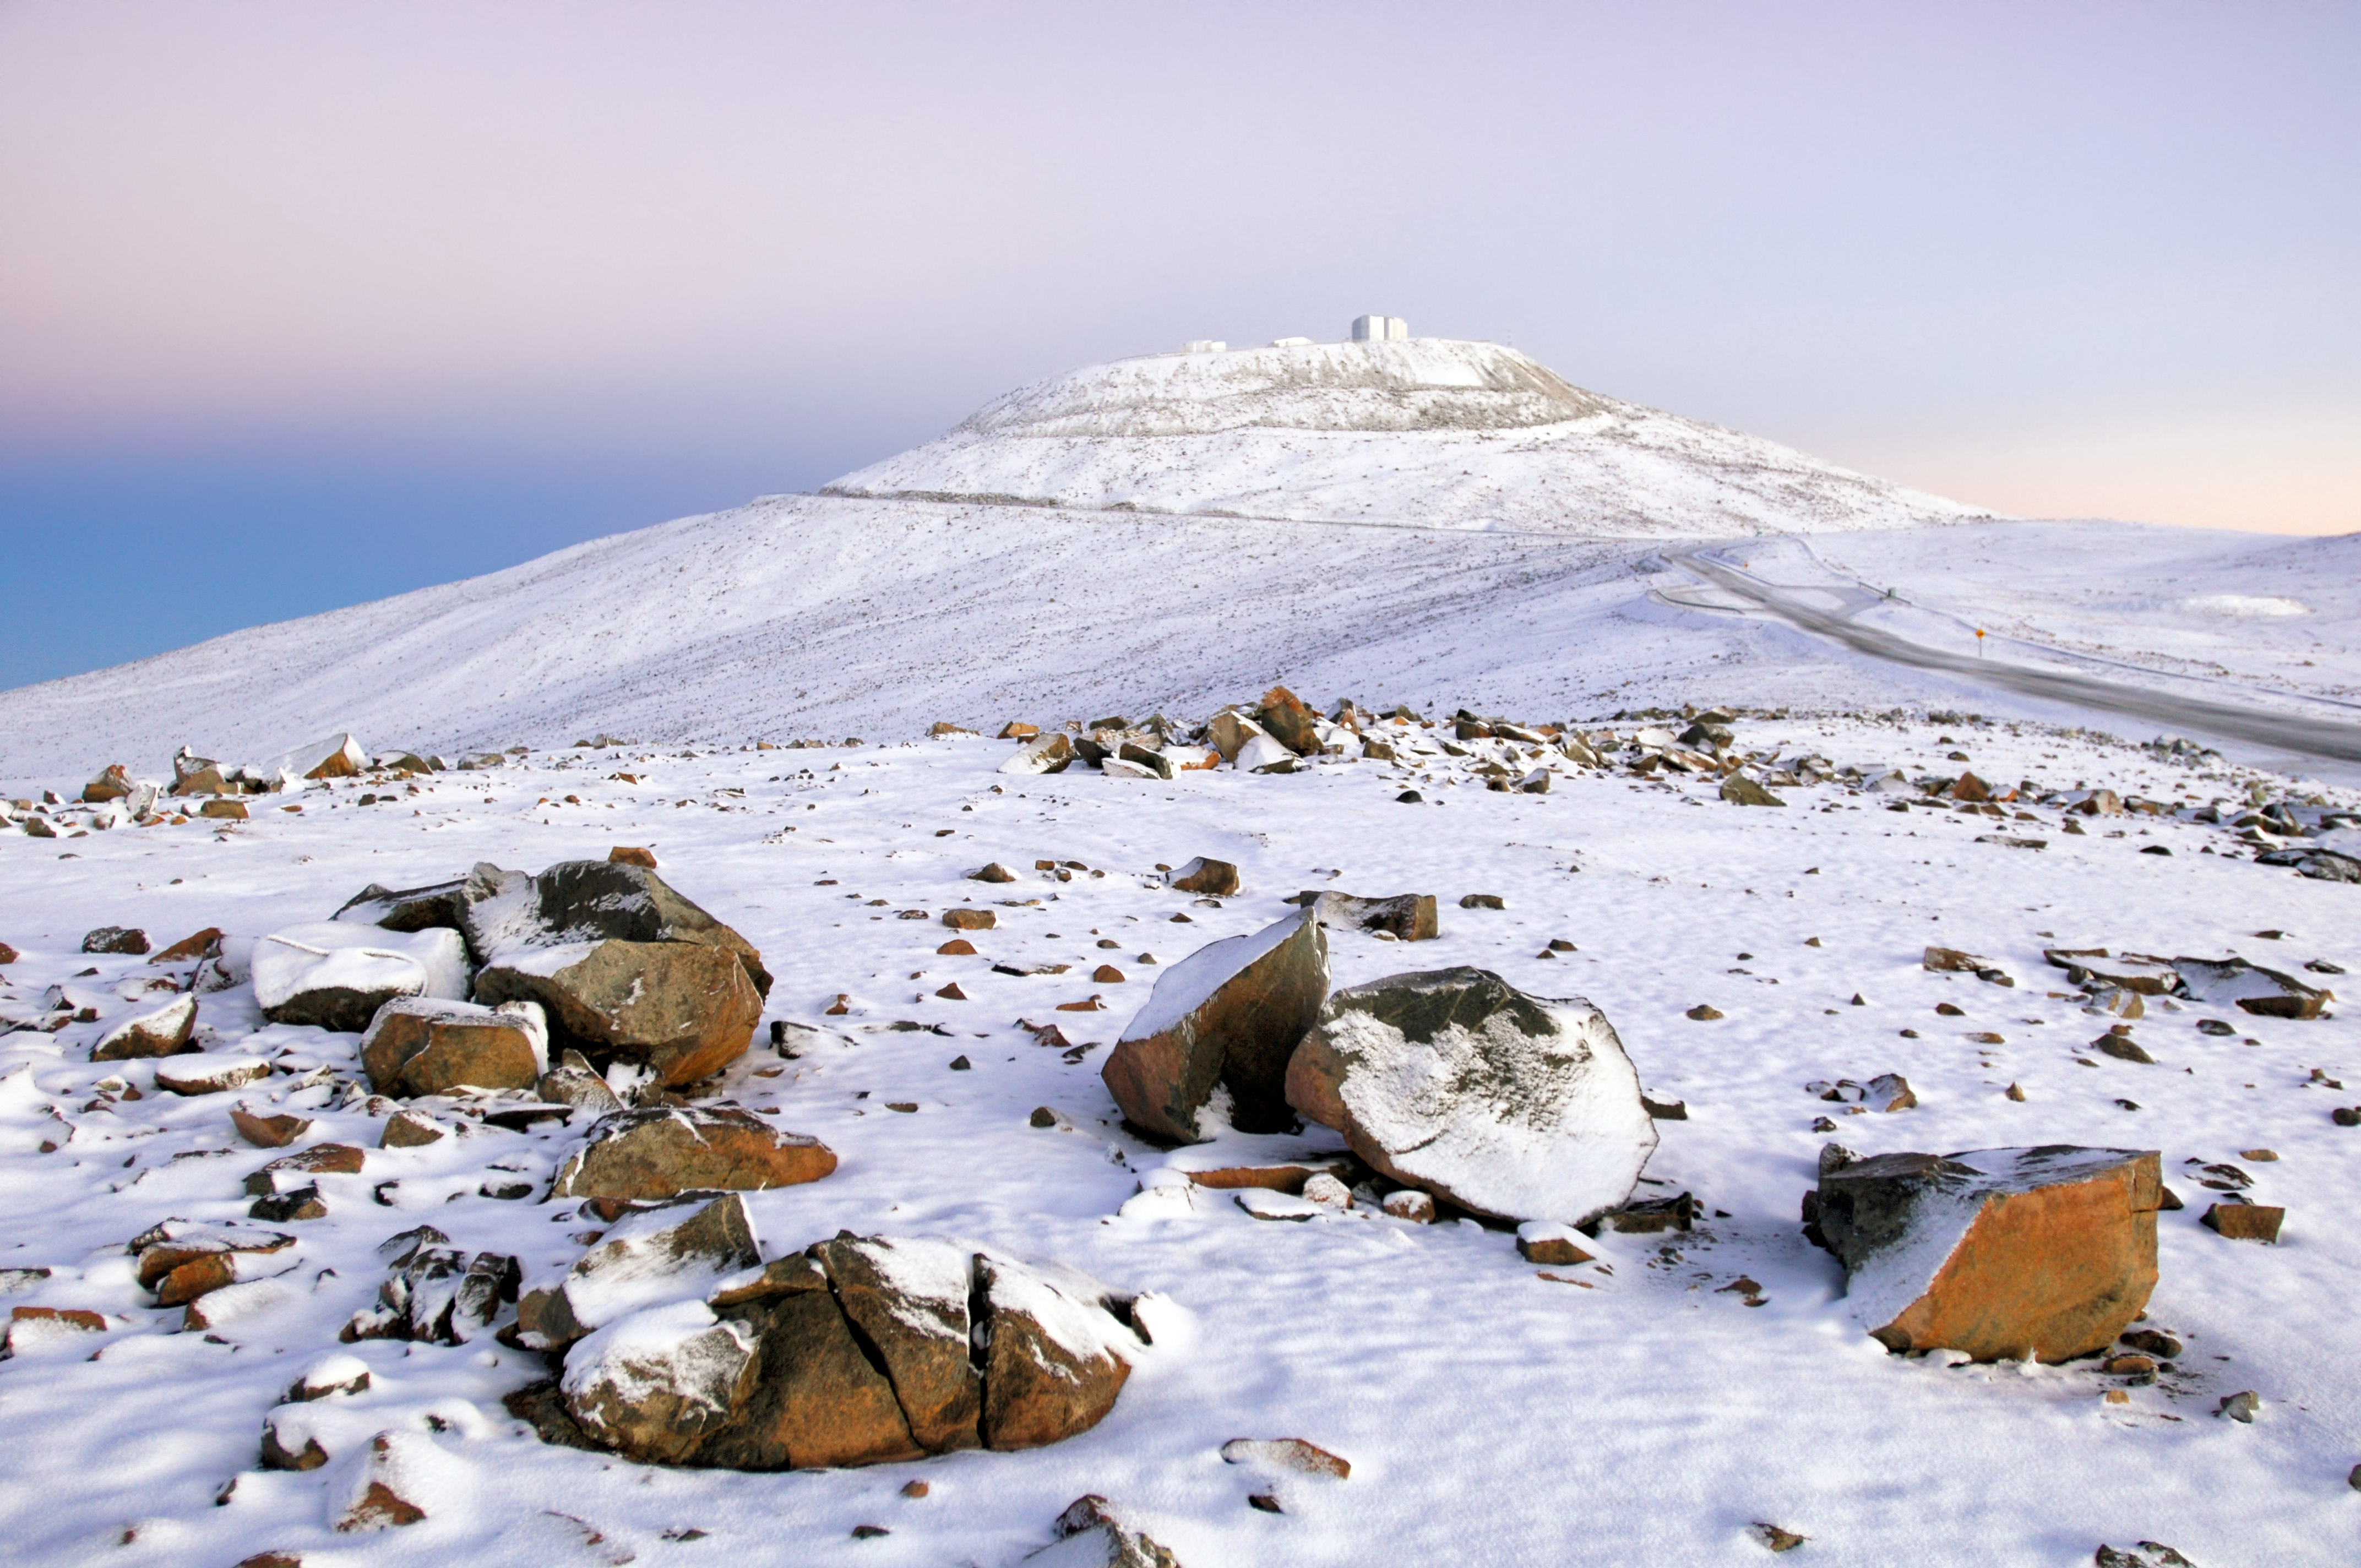

Snowy Paranal

Snow is a rare sight at Paranal Observatory. However, when it does choose to appear, the remote Chilean landscape transforms into something quite extraordinary and otherworldly.

The distant, snow-covered mountain at the centre of the frame is Cerro Paranal, the site of ESO’s Very Large Telescope (VLT). The VLT is made up of four large Unit Telescopes (UTs) — Antu, Kueyen, Melipal, and Yepun — and four smaller Auxiliary Telescopes (ATs). In this image the very tops of two of the UTs can be seen peeking over the mountaintop, alongside the VLT Survey Telescope (VST), which began observing in 2011.

This image, taken by ESO Photo Ambassador Gerhard Hüdepohl, captures a truly rare view of Paranal. Precipitation of any kind is very rare in the Atacama Desert; the location is the driest non-polar desert in the world. Some parts of the Atacama have not experienced a single drop of rain since records began! In an area that benefits from an average of 330 clear nights per year, it won’t be long before the snow clouds disappear — and the VLT can get back to observing the Universe.

Credit: ESO/G. Hüdepohl (atacamaphoto.com)